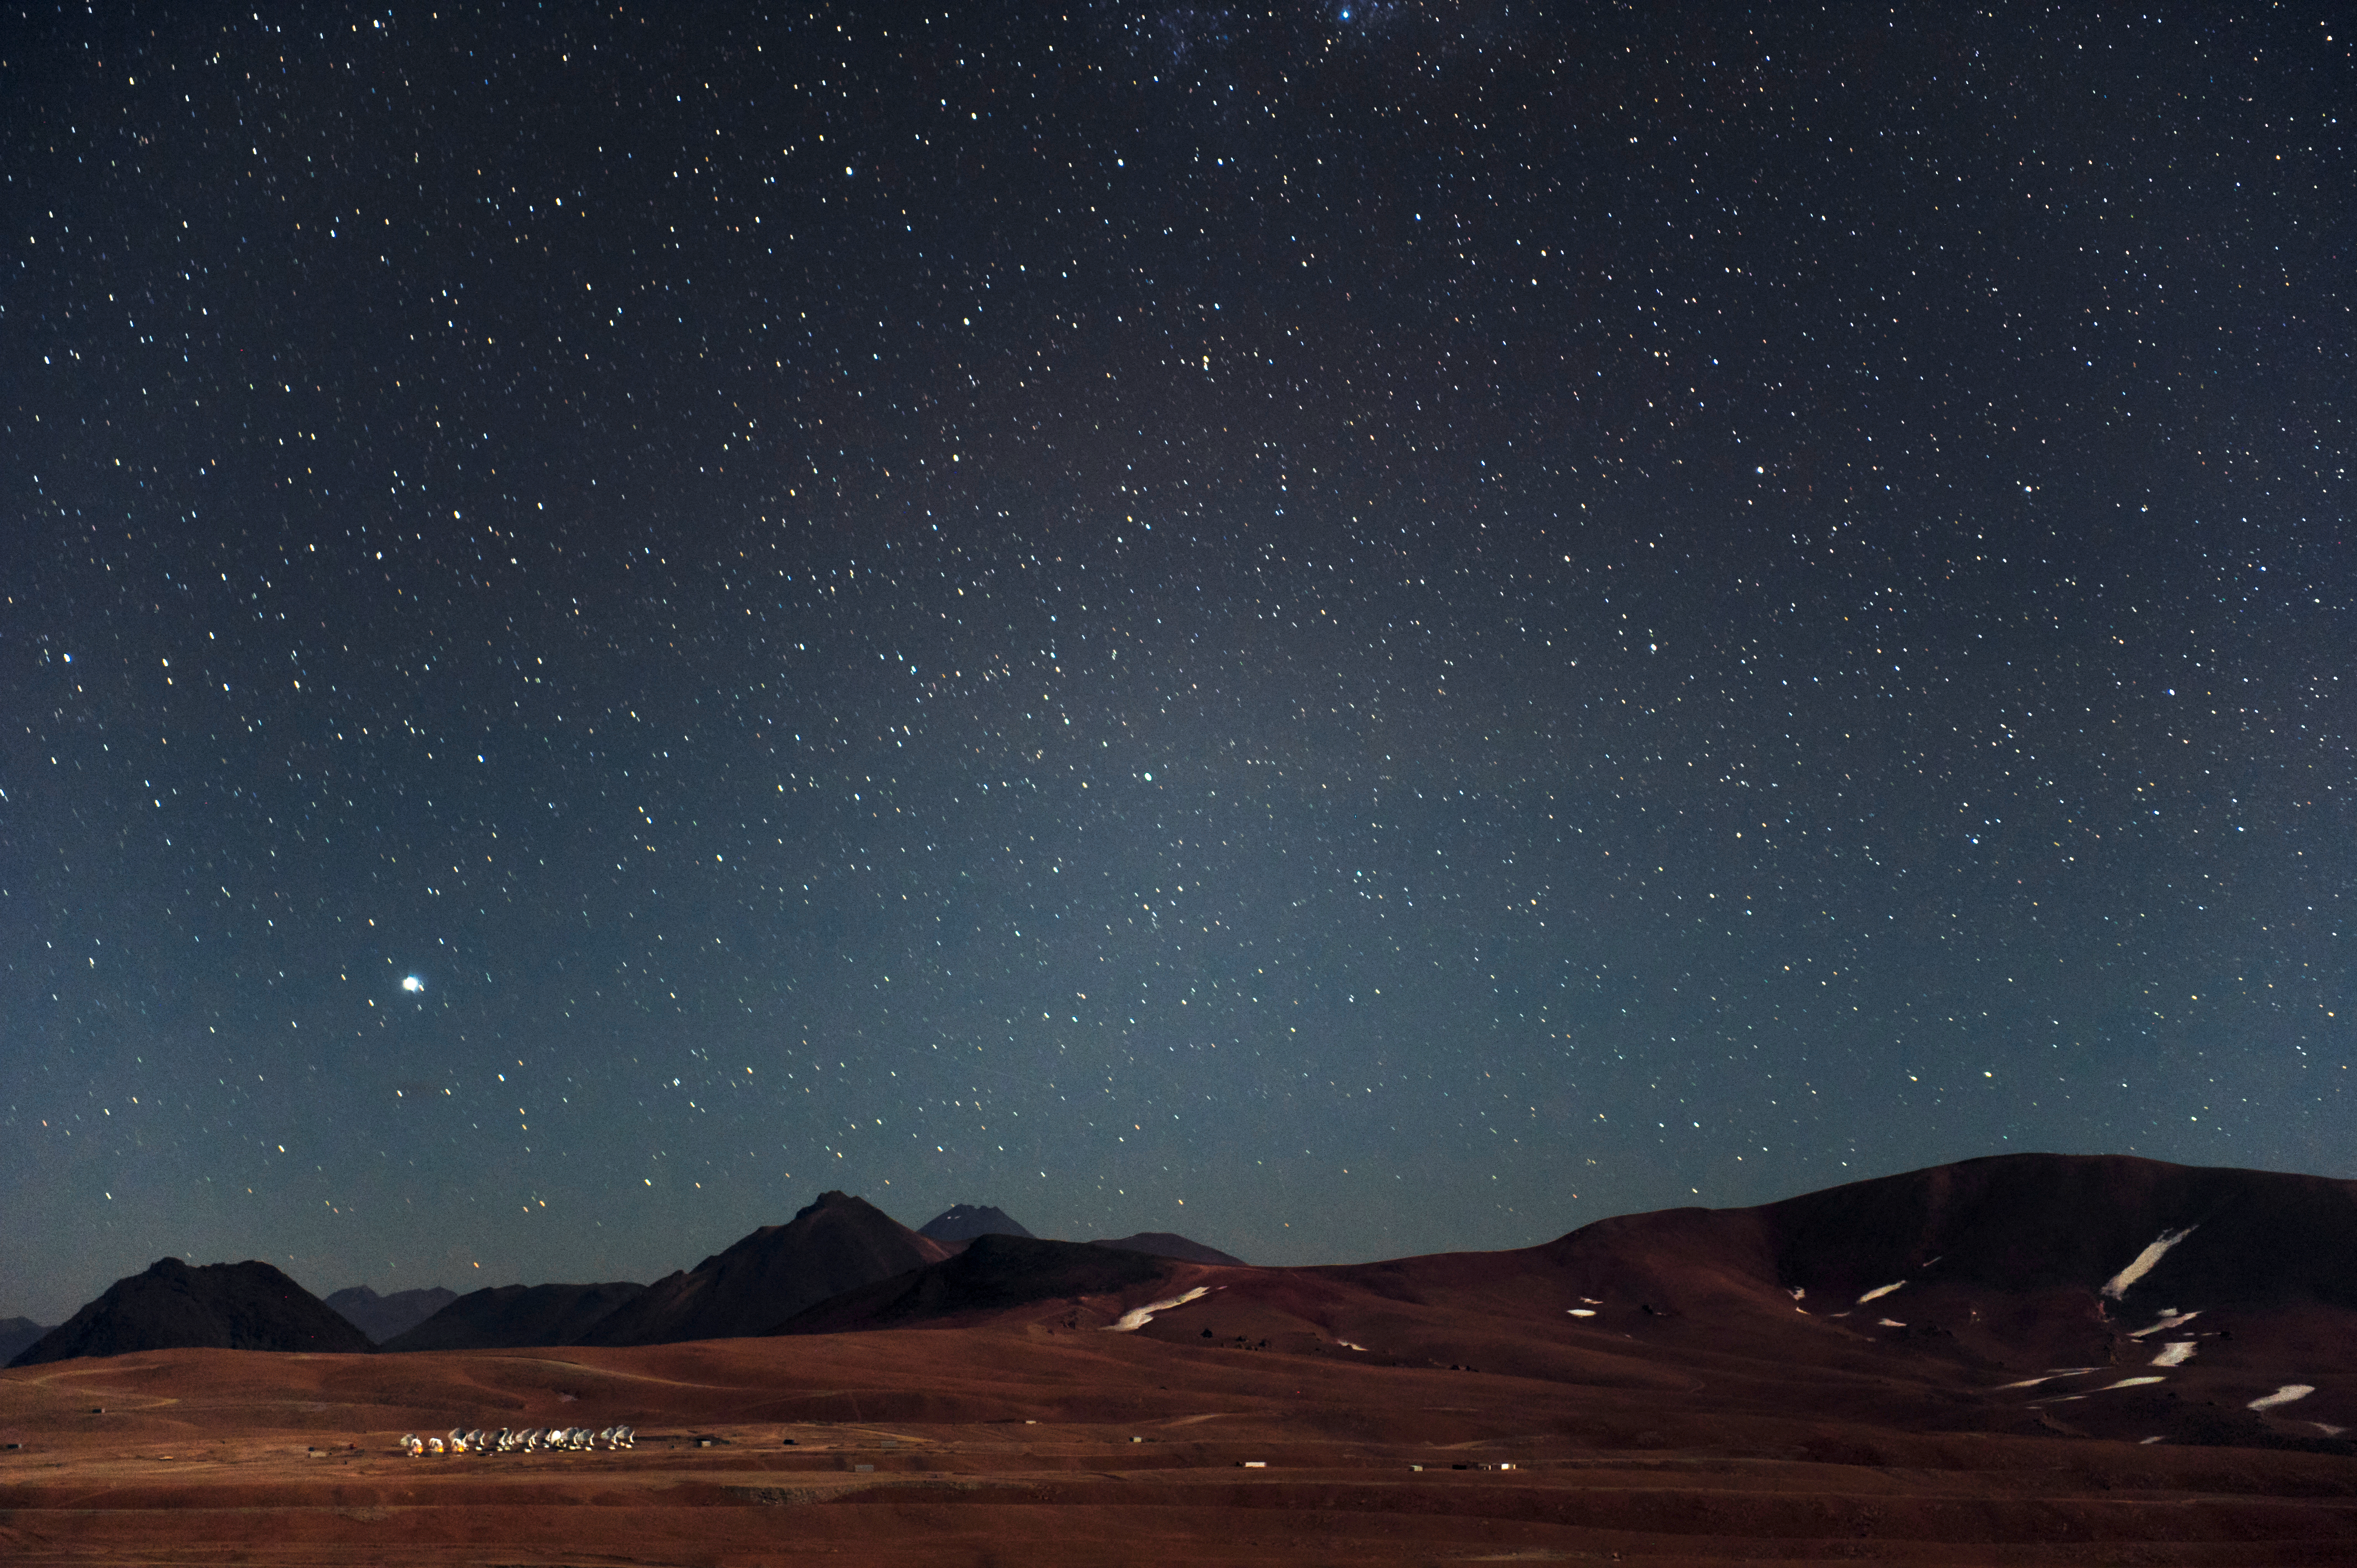

Legends and mountaintops

Observing conditions above ESO sites are legendarily good, this is ALMA, at the Chajnantor Plateay, 5000 metres above sea.

Credit: ESO/C. Malin